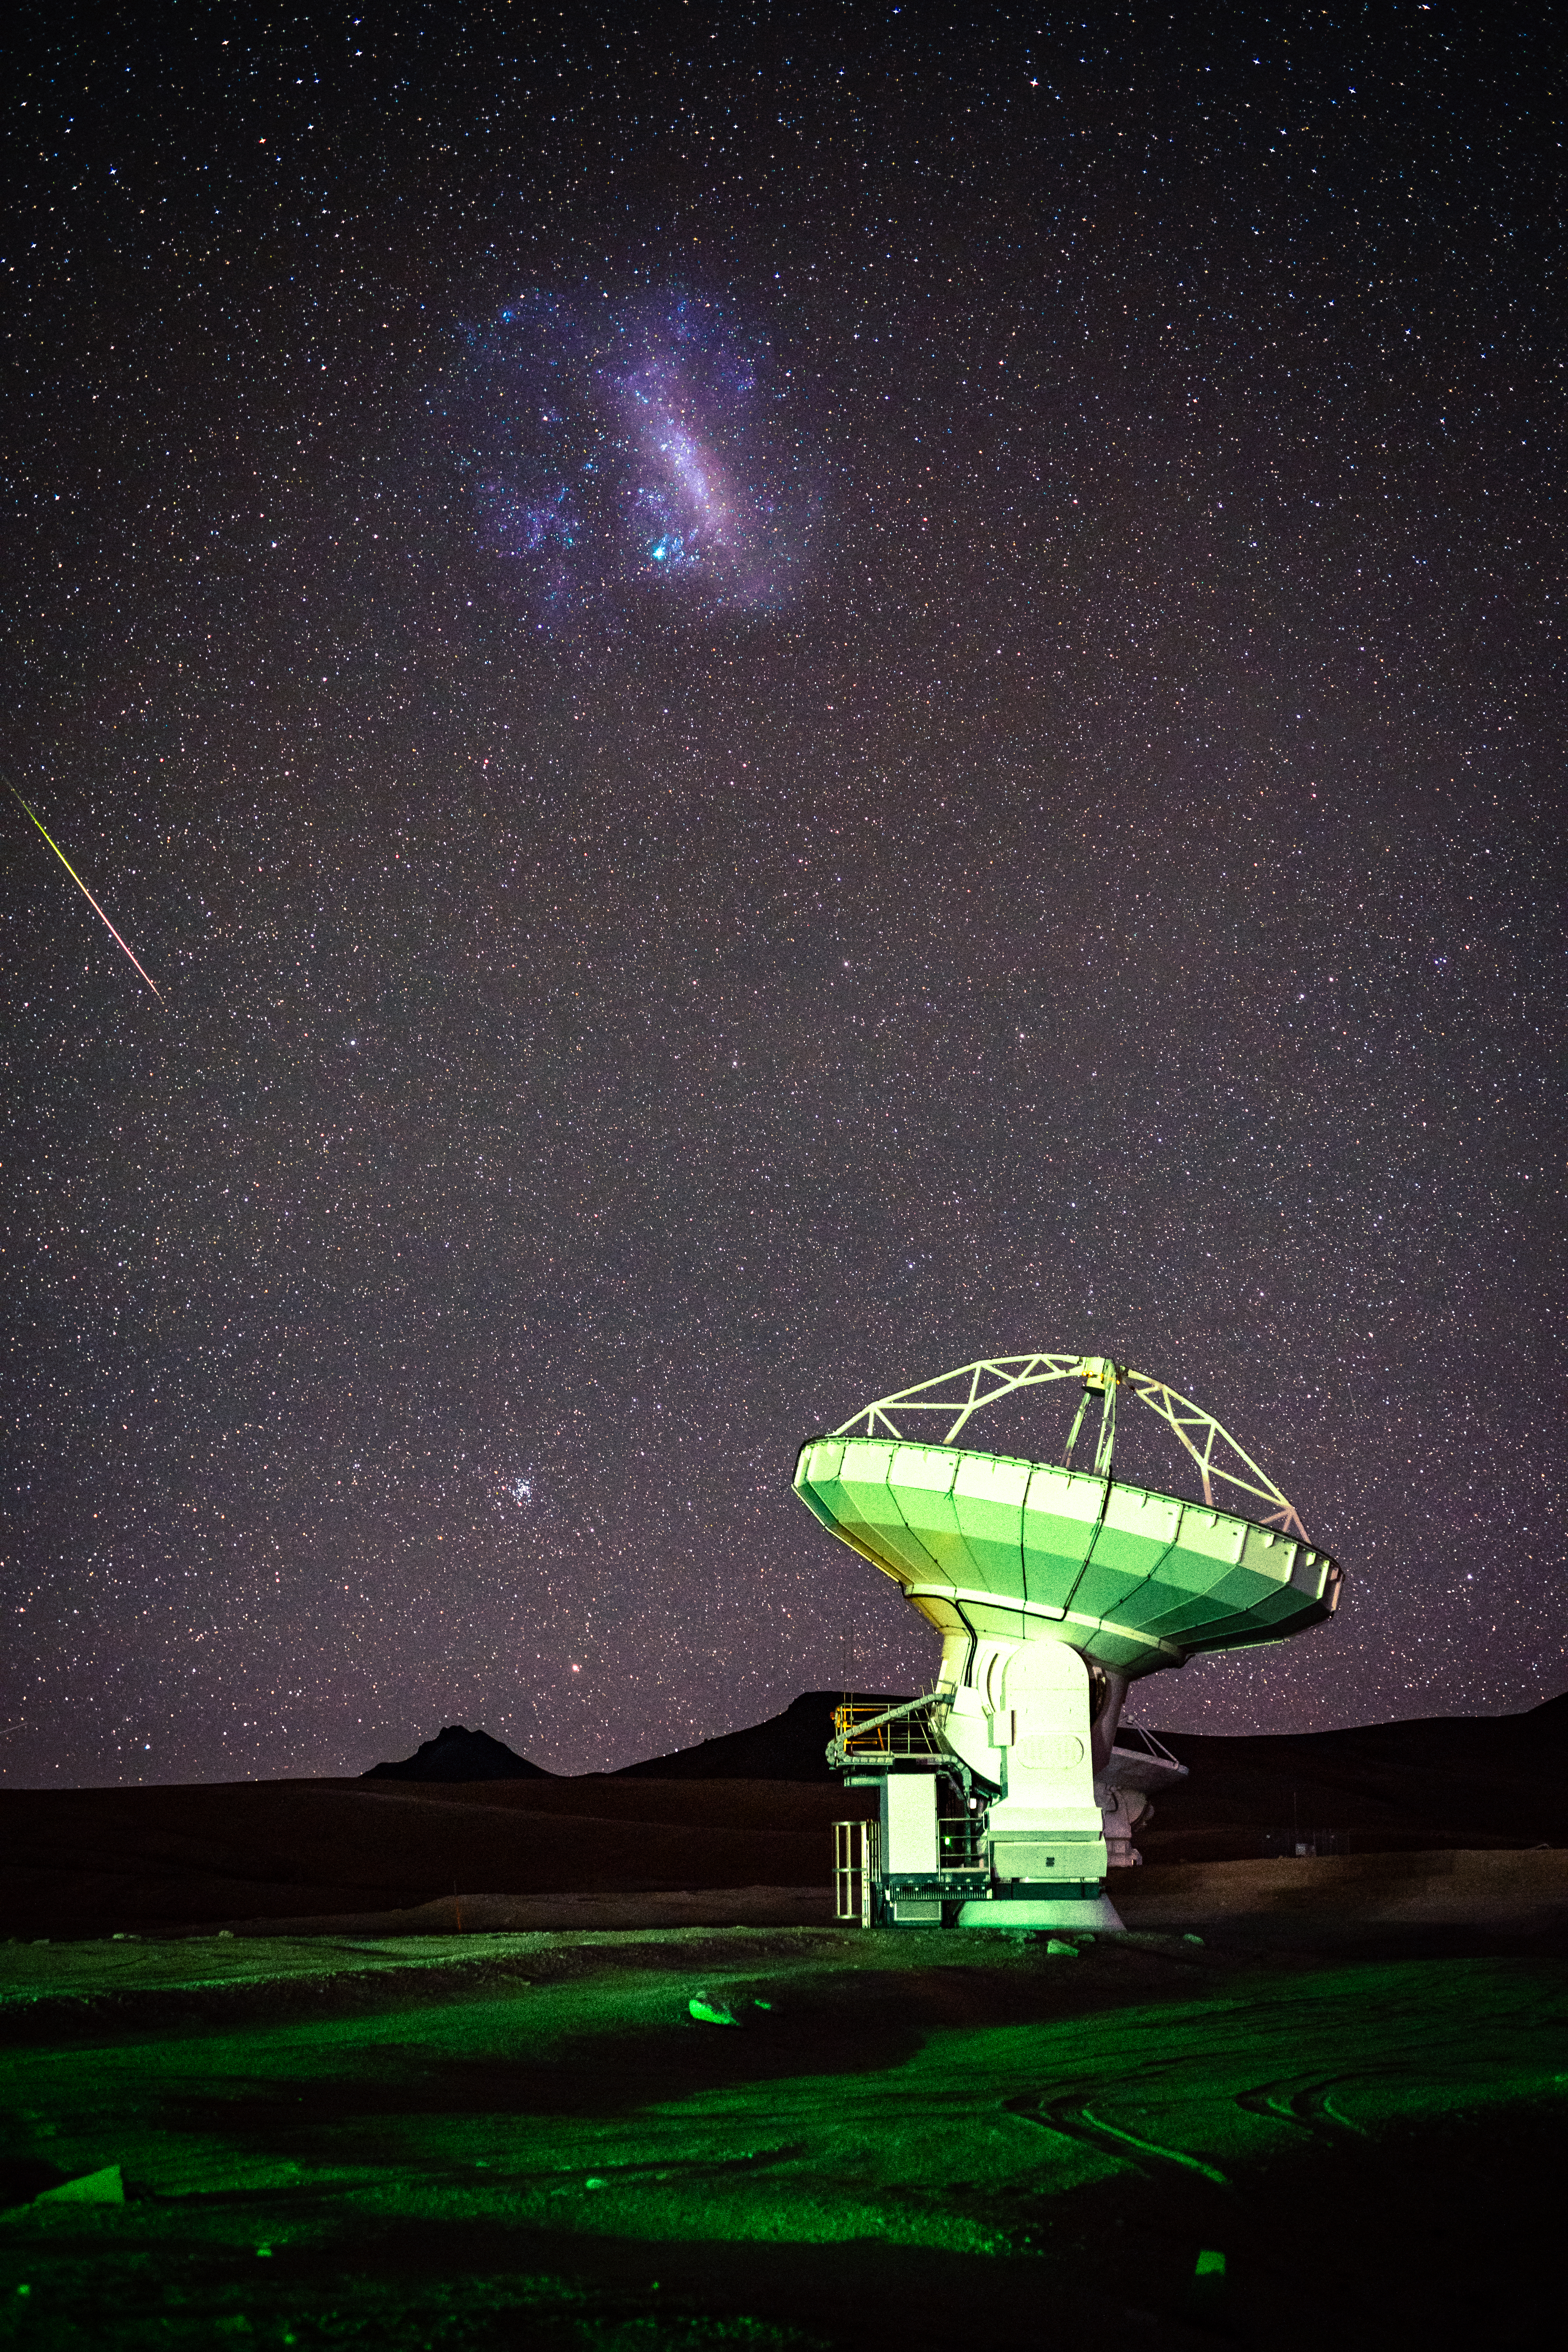

ALMA with Large Magellanic Cloud Meteor

A meteor tries to steal the focus from the highly visible Large Magellanic Cloud, which is primarily visible to just the Southern Hemisphere. Meanwhile, one of ALMA’s 66 antennas focuses its attention elsewhere in the Universe.

Credit: NSF/ AUI/ NSF NRAO/ B.Foott